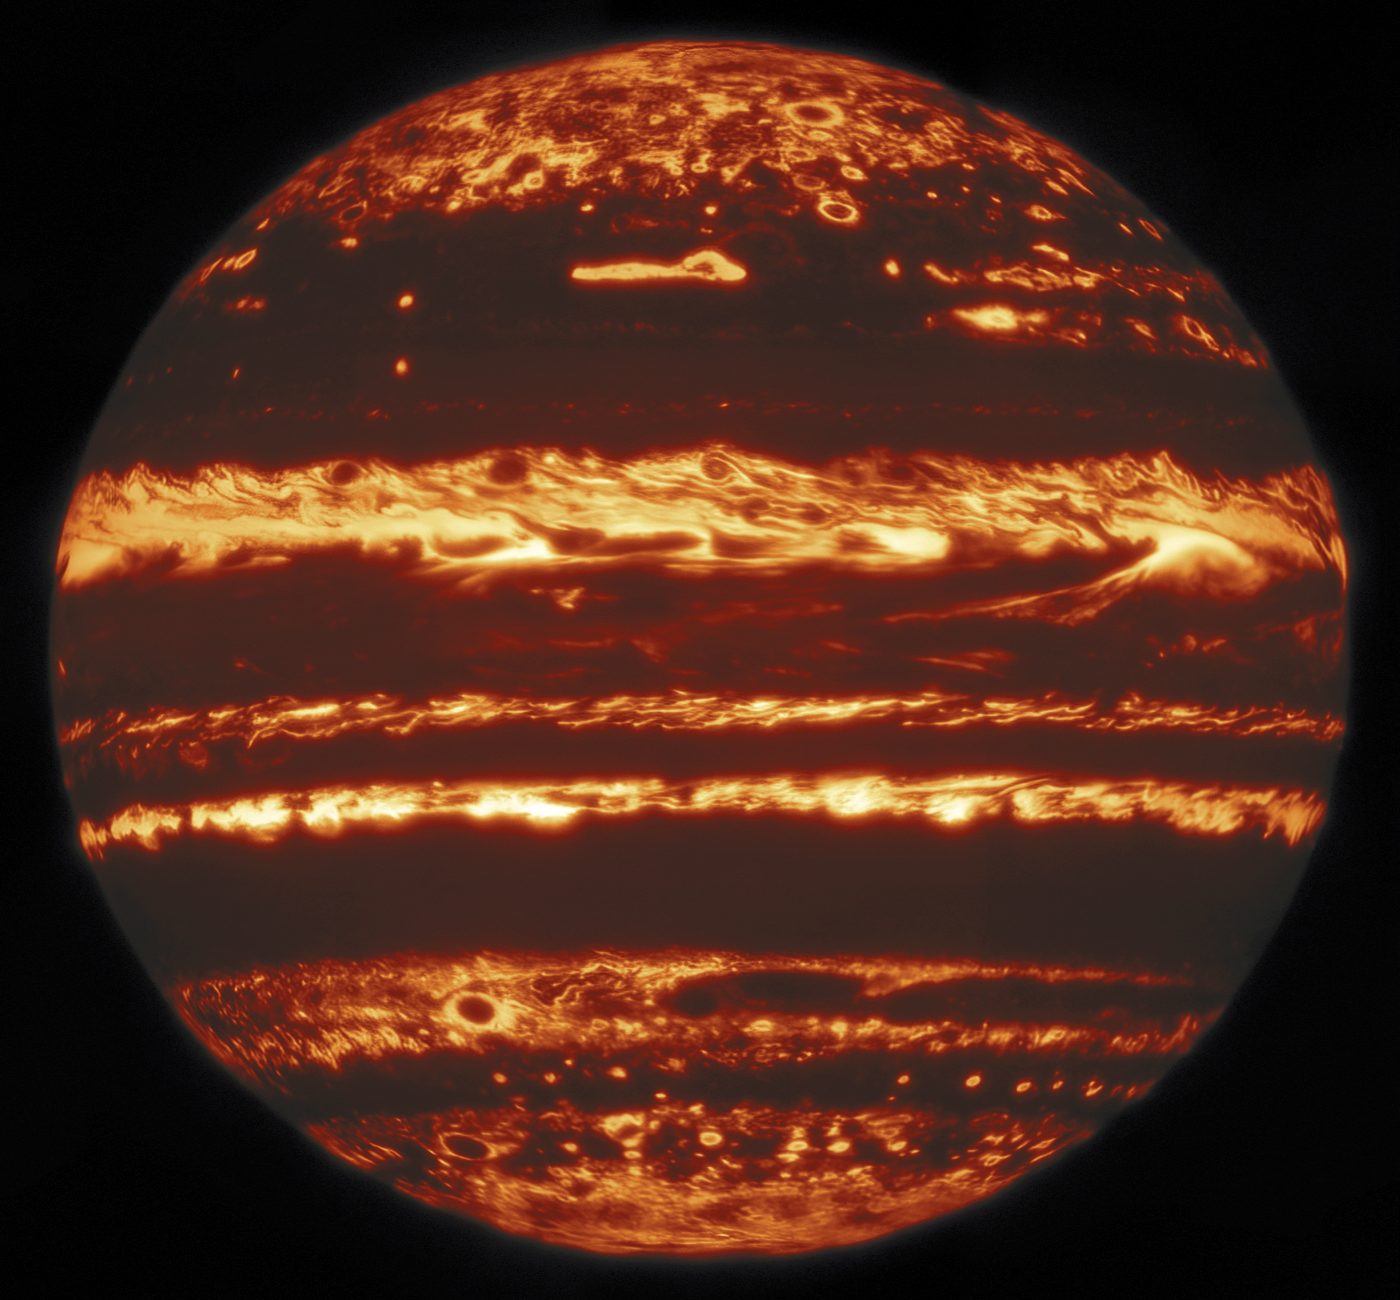

Whole disk NIRI image sharp

This image showing the entire disk of Jupiter in infrared light was compiled from a mosaic of nine separate pointings observed by the international Gemini Observatory, a program of NSF NOIRLab on 29 May 2019. From a “lucky imaging” set of 38 exposures taken at each pointing, the research team selected the sharpest 10%, combining them to image one ninth of Jupiter’s disk. Stacks of exposures at the nine pointings were then combined to make one clear, global view of the planet. Even though it only takes a few seconds for Gemini to create each image in a lucky imaging set, completing all 38 exposures in a set can take minutes — long enough for features to rotate noticeably across the disk. In order to compare and combine the images, they are first mapped to their actual latitude and longitude on Jupiter, using the limb, or edge of the disk, as a reference. Once the mosaics are compiled into a full disk, the final images are some of the highest-resolution infrared views of Jupiter ever taken from the ground.

Credit: International Gemini Observatory/NOIRLab/NSF/AURA, M.H. Wong (UC Berkeley) and team Acknowledgments: Mahdi Zamani